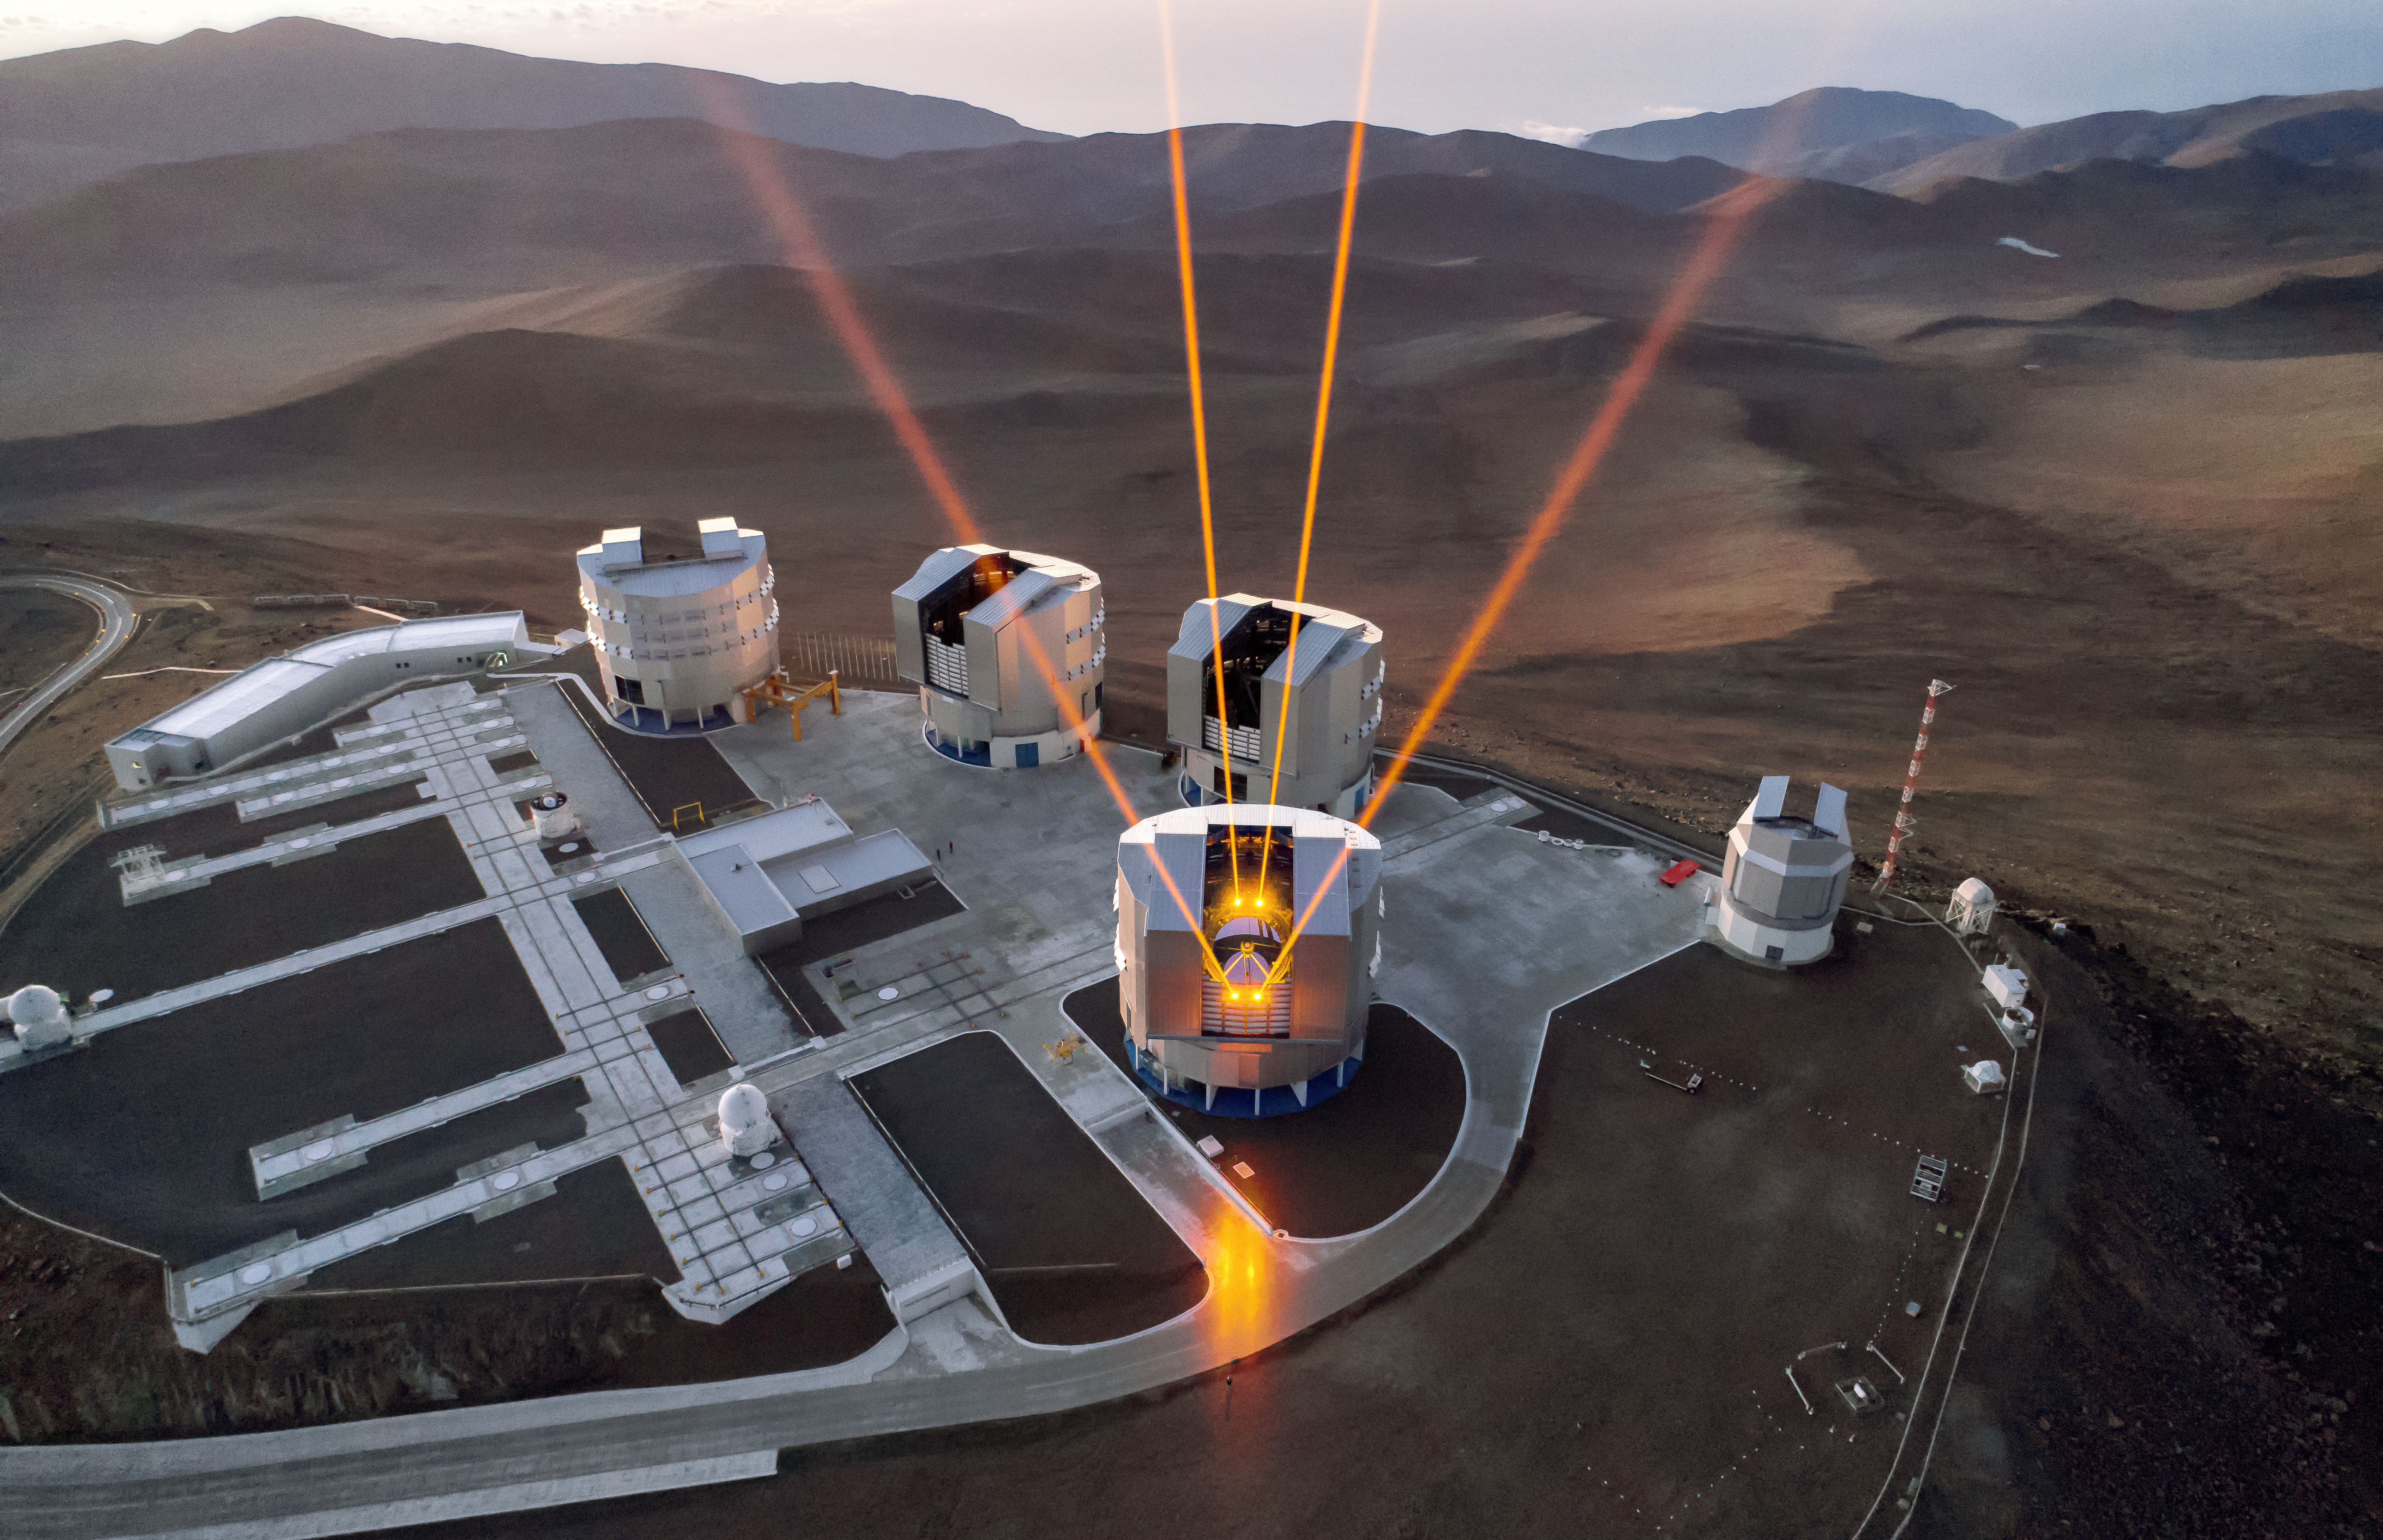

Advancing astronomy one laser at a time

ESO's Very Large Telescope (VLT) at Paranal Observatory, Chile, is the world's most advanced optical instrument. The VLT uses state-of-the-art technology to provide the sharpest possible images, including adaptive optics with the laser guide stars shown in this image. The VLT uses these lasers to measure the turbulence in the Earth's atmosphere, and responds by changing the shape of a mirror to counteract the negative effects of this turbulence.

Credit: ESO/G. Hüdepohl (atacamaphoto.com)